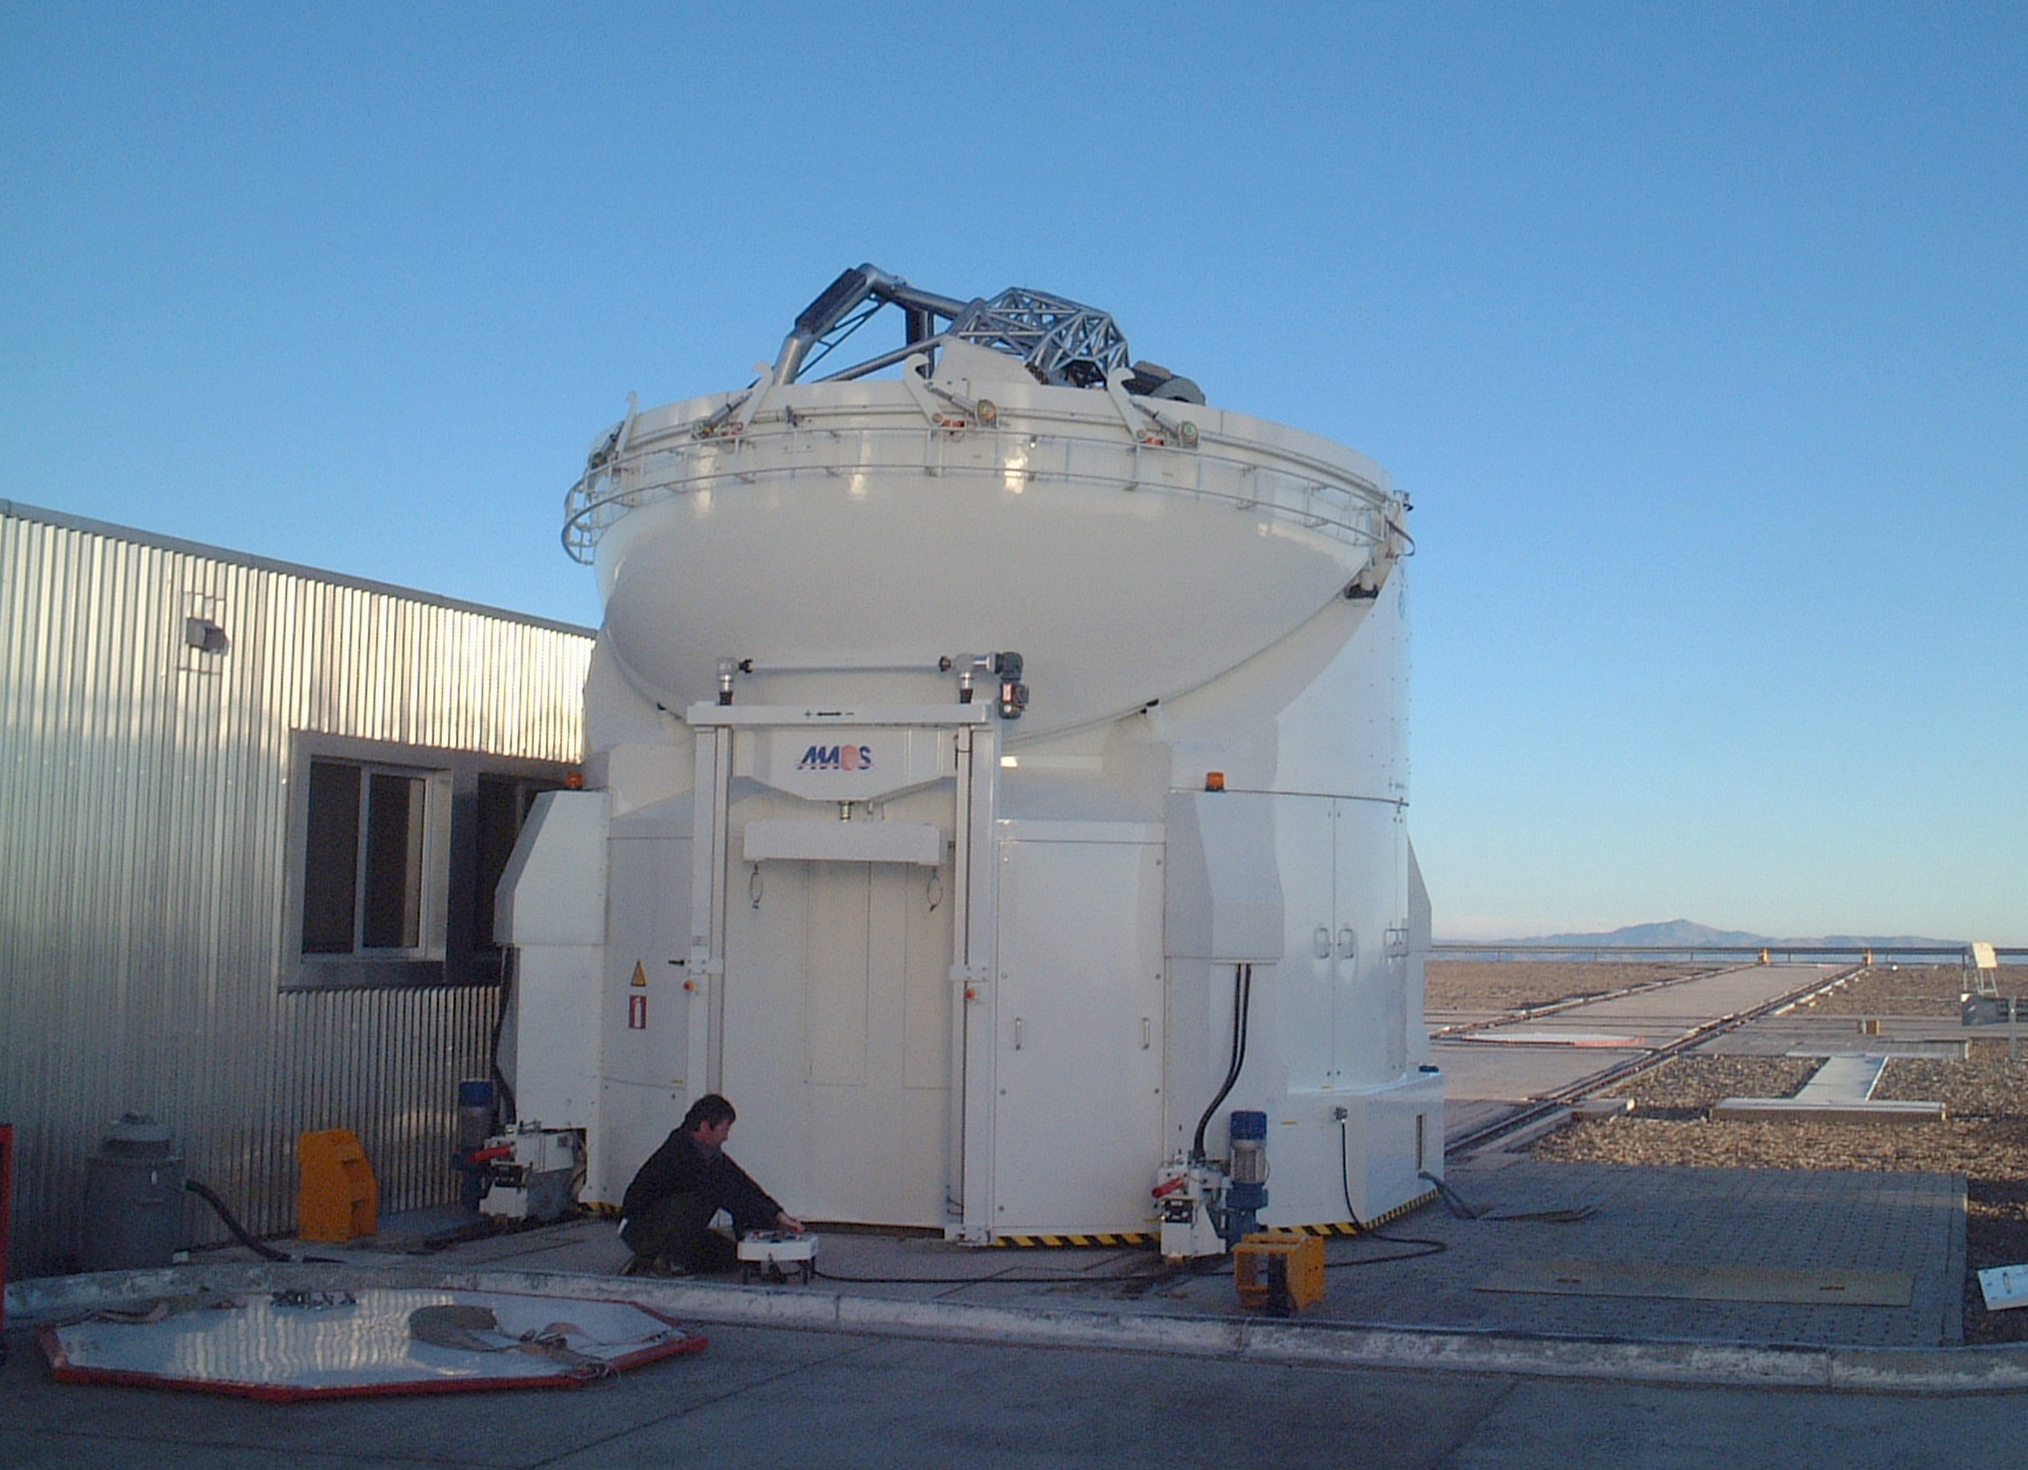

The AT1 positioned next to the VLTI laboratory

The dome of the AT1 is opened at a position next to the VLT Interferometric Laboratory.

Credit: ESO